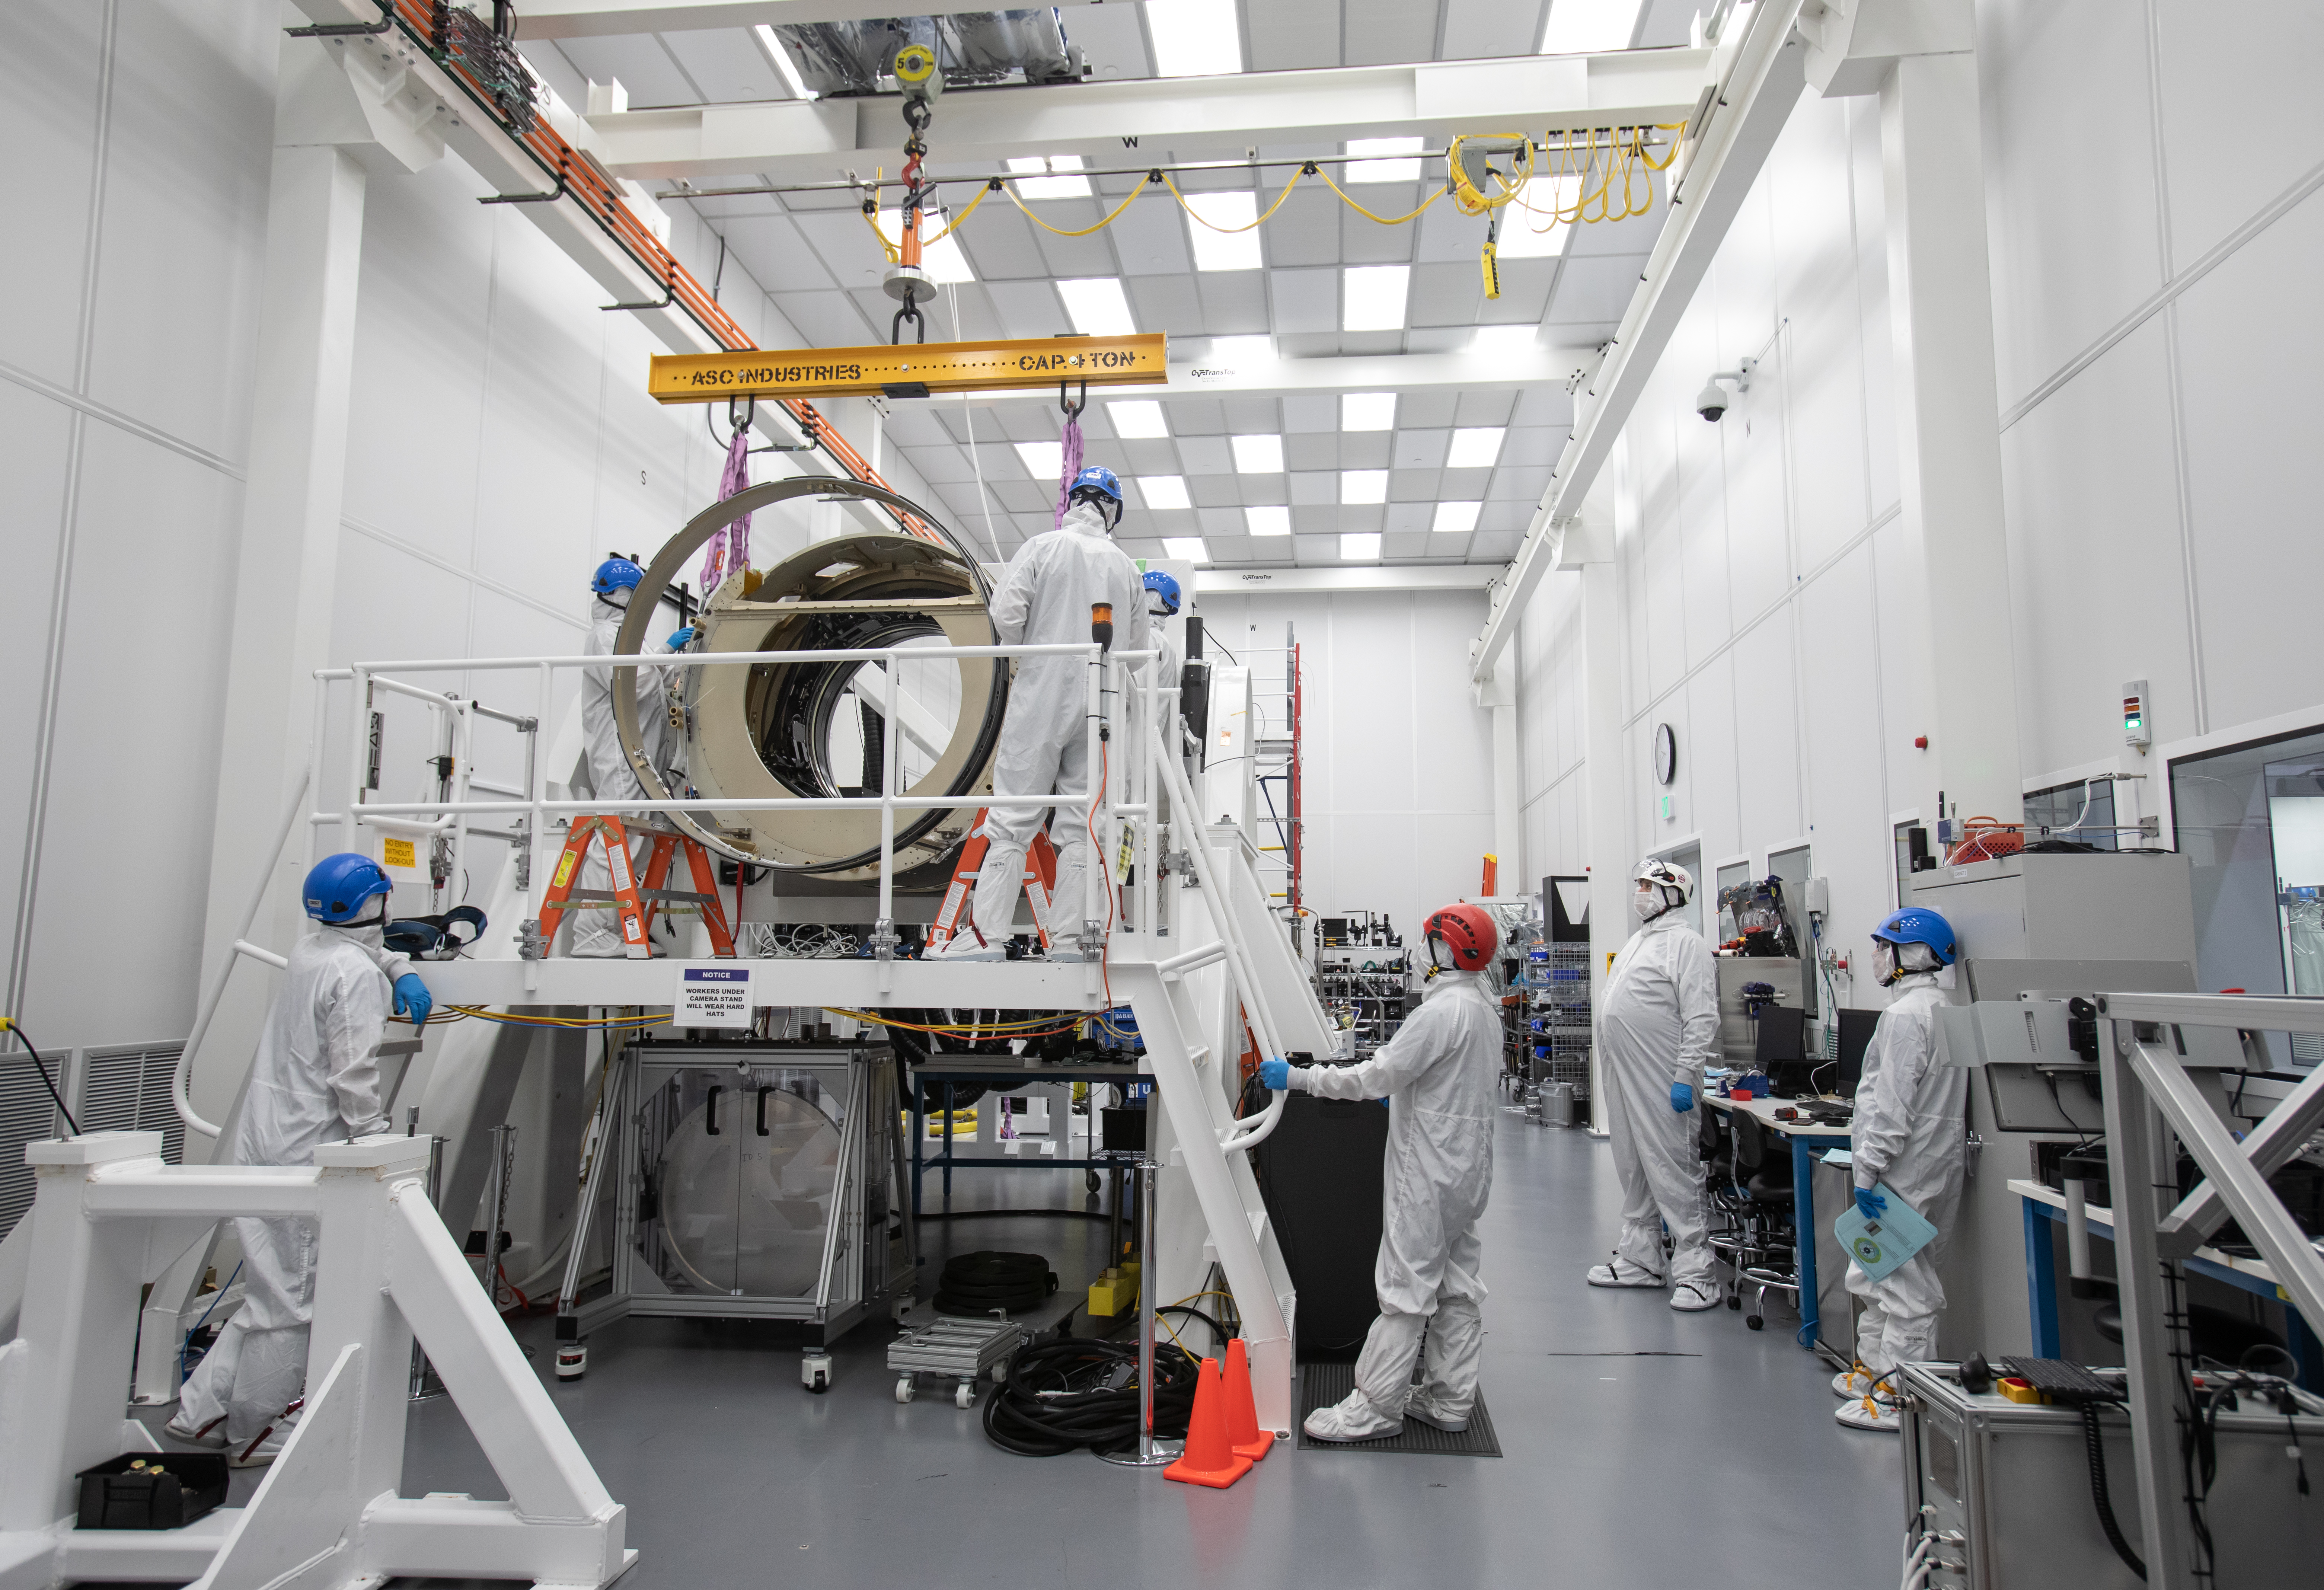

LSST Camera Body Lift

The LSST team successfully completed a lift of the camera body on April 4.

Credit: Jacqueline Ramseyer Orrell/SLAC National Accelerator Laboratory